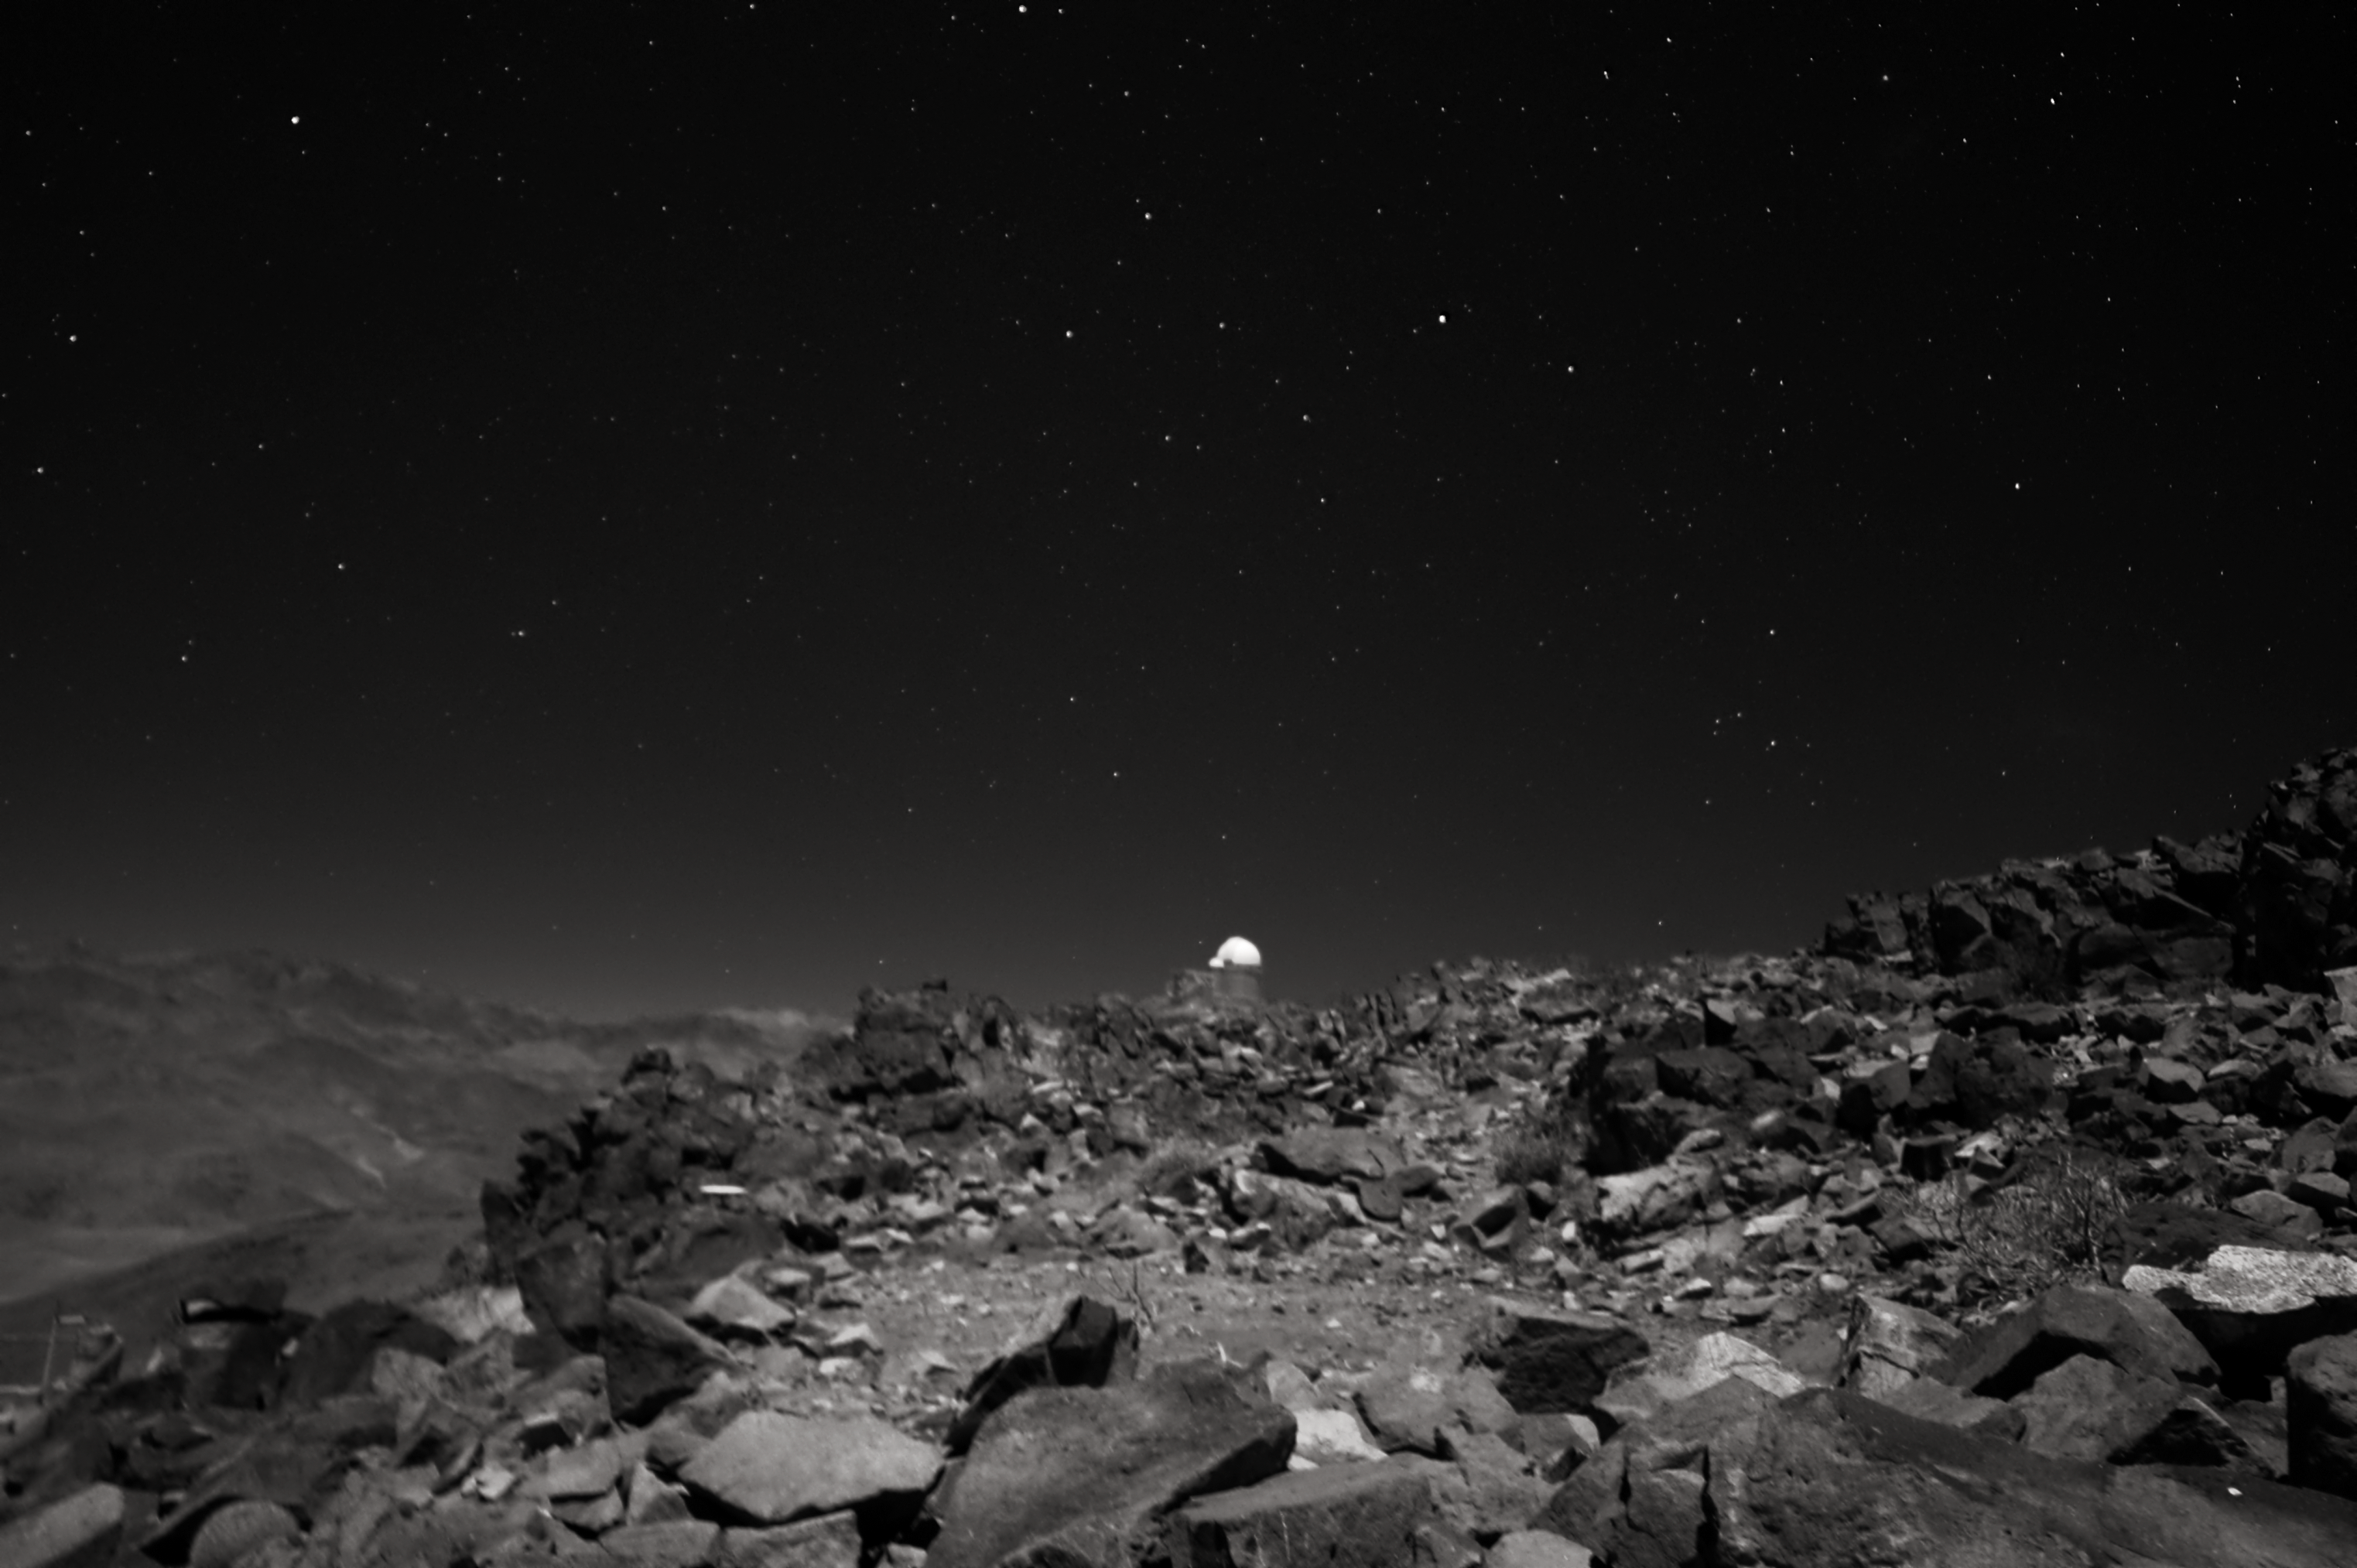

La Silla's rocky landscape

Harsh, rock-strewn landscape surrounds ESO's La Silla Observatory, located on the outskirts of the Chilean Atacama desert. Below a speckled night sky, the brilliantly white domes of ESO's 3.6-metre telescope are easily recognisable from this unique angle.

Credit: J. Morin/ESO